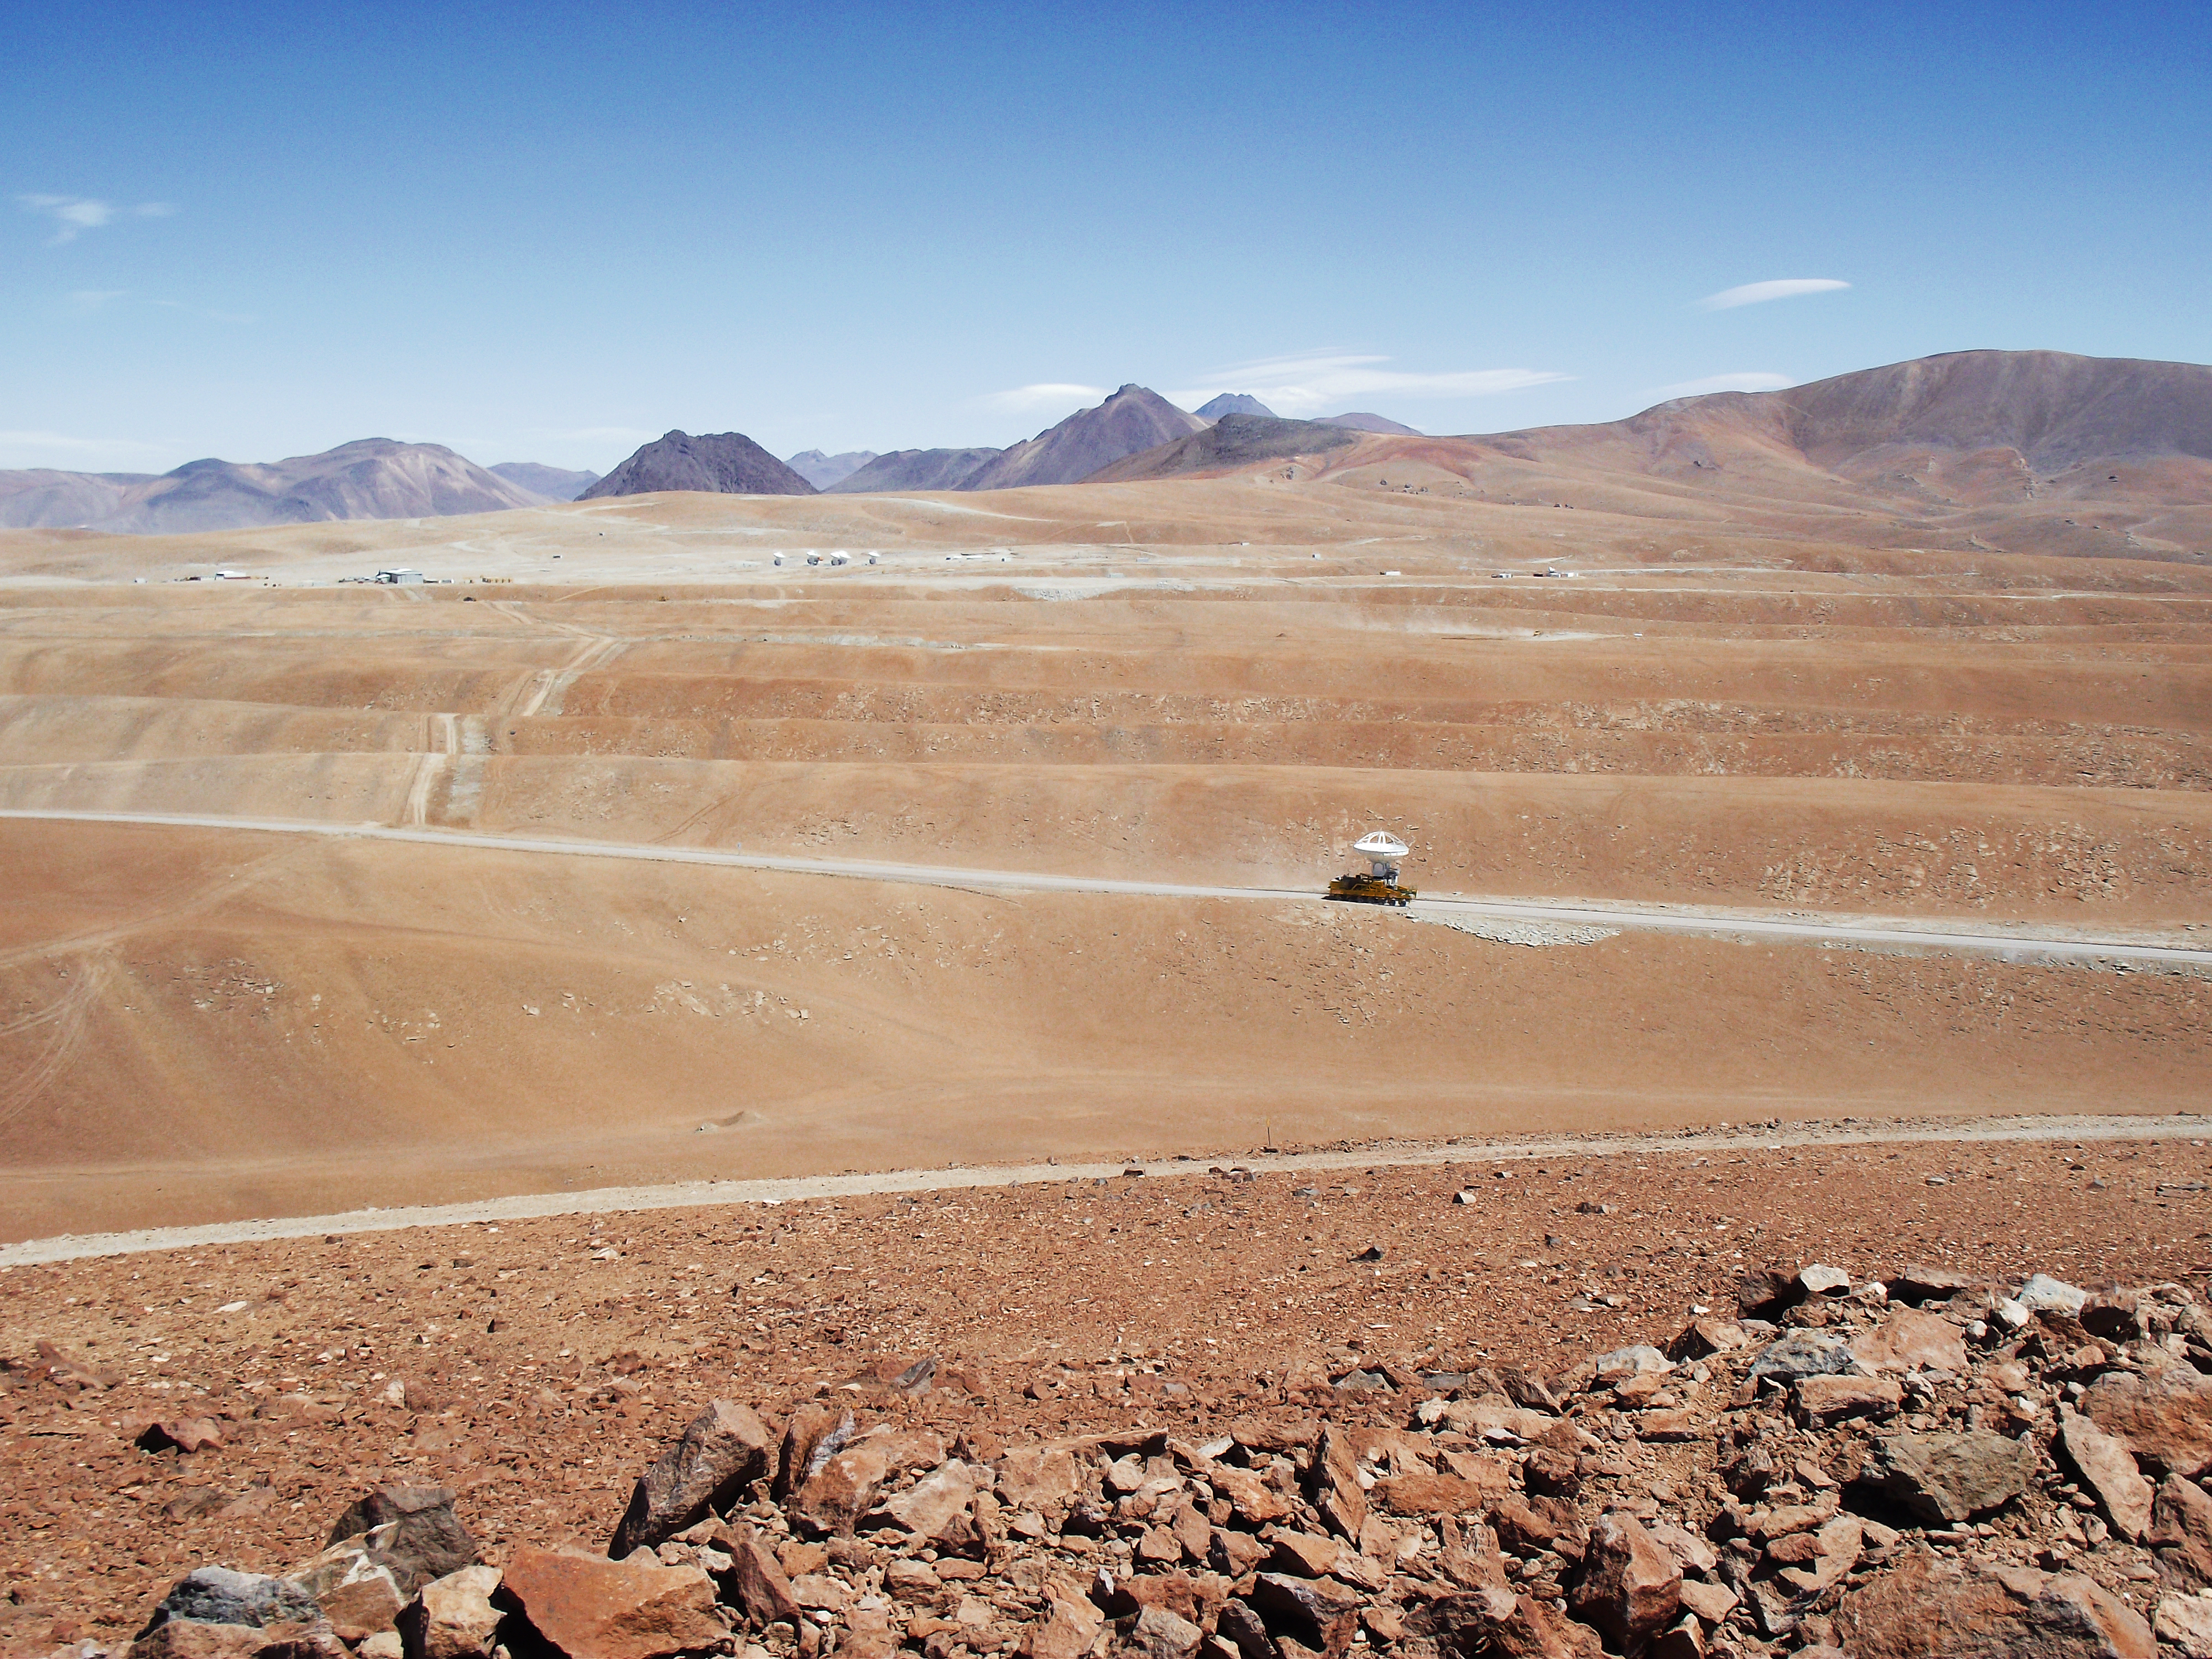

ALMA's 9th antenna arrives at Chajnantor

The ALMA transporter moves the 9th antenna to the Array Operations Site (AOS), located at an altitude of 5000 metres on the Chajnantor plateau. This operation took place on 12 December 2010. The picture was taken from the 5300-metre-high Cerro Chico looking towards the south.

Credit: ALMA (ESO/NAOJ/NRAO)